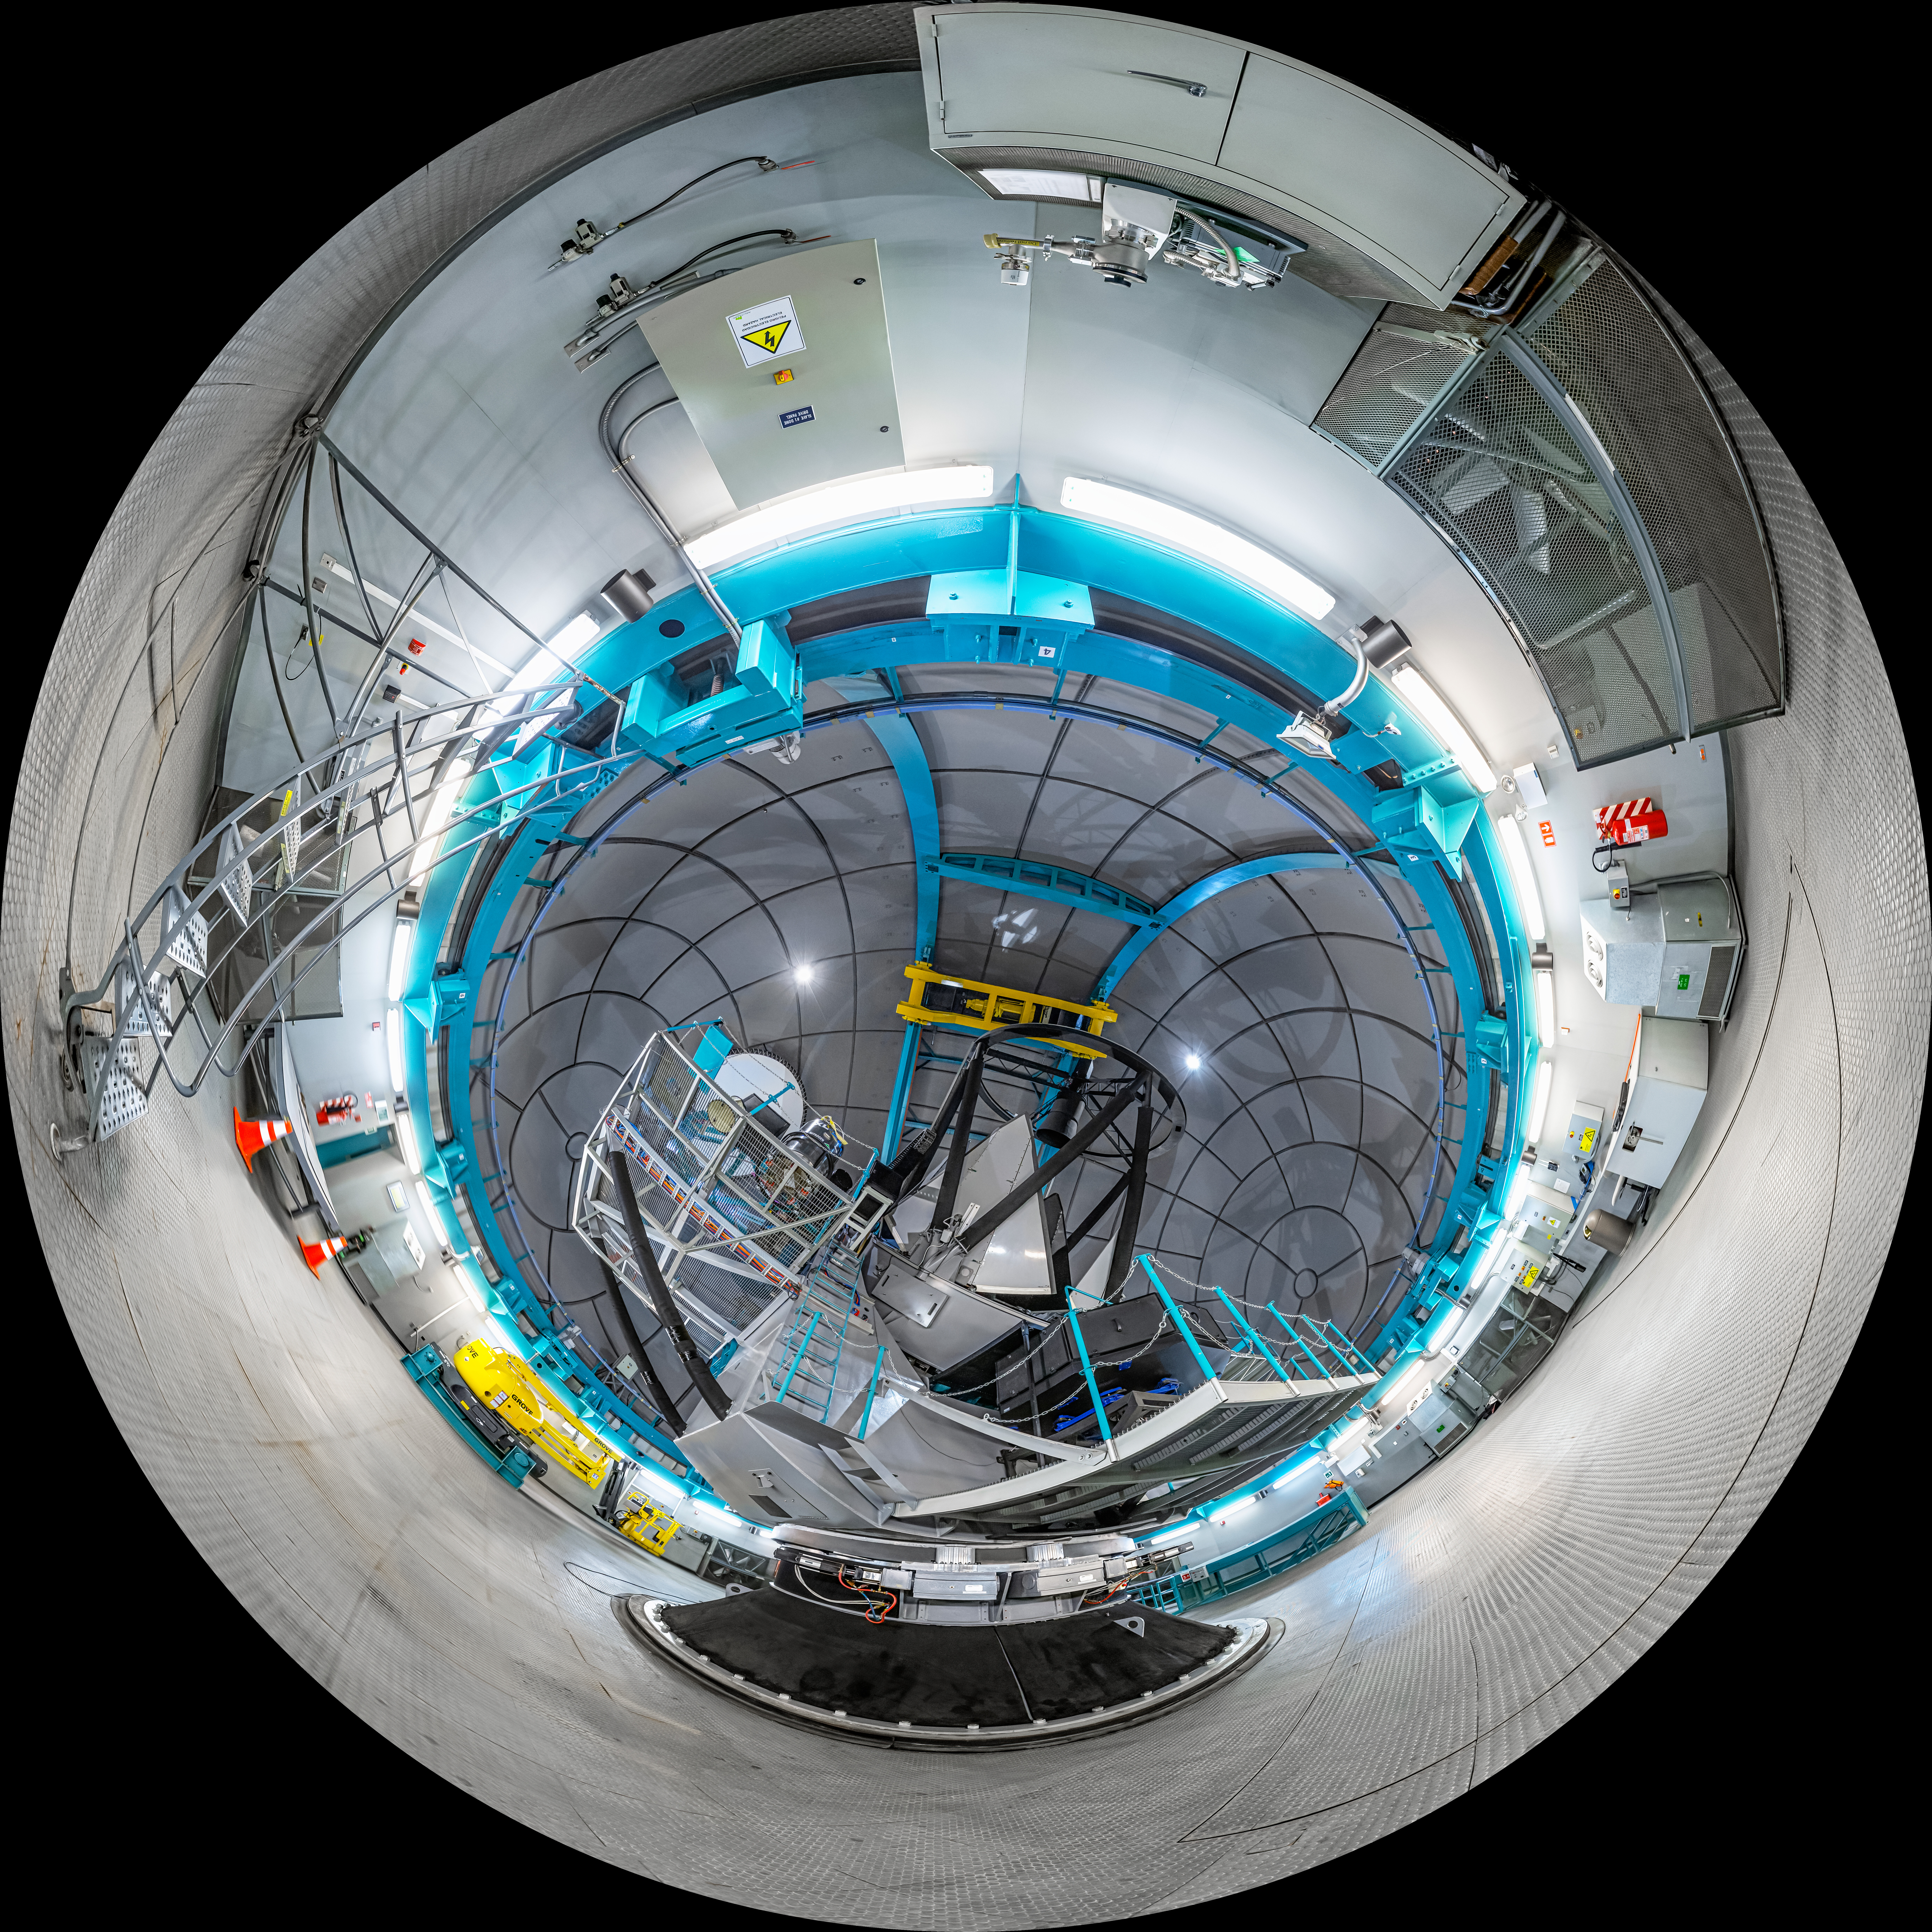

SOAR Telescope Interior Fulldome

A fulldome view of the interior of the 4.1-meter Southern Astrophysical Research (SOAR) Telescope, located at Cerro Tololo Inter-American Observatory (CTIO), a Program of NSF NOIRLab.

A 360 panorama version of this image can be found here.

Credit: CTIO/NOIRLab/NSF/AURA/P. Horálek